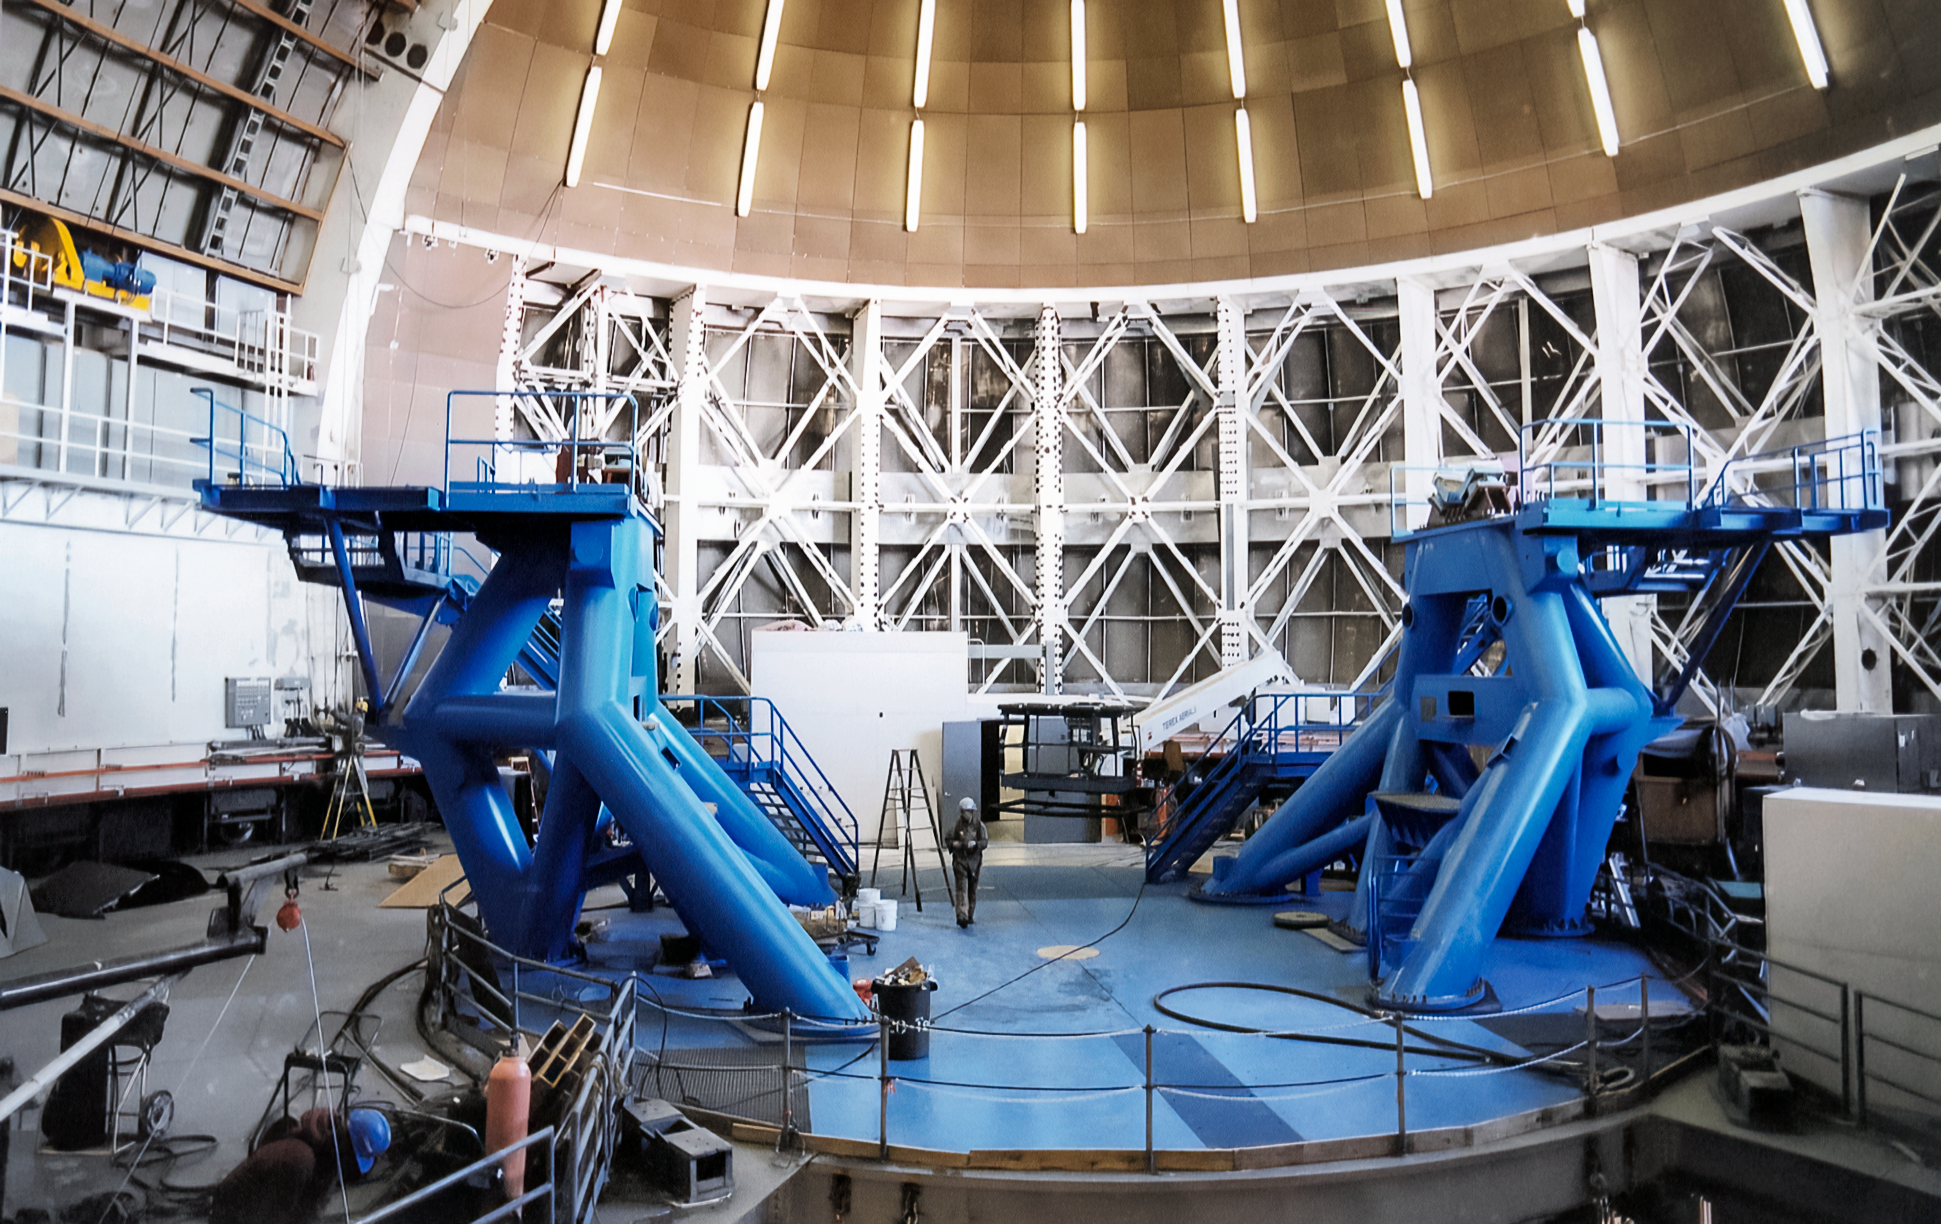

Installing the Telescope at Gemini North

The gigantic 8-meter Gemini North telescope is about to be installed. Parts of the blue mount are already in place inside the telescope's enclosure. This image was captured on 6 February 1998 at the telescope's site near the summit of Maunakea in Hawai‘i.

Credit: NOIRLab/NSF/AURA